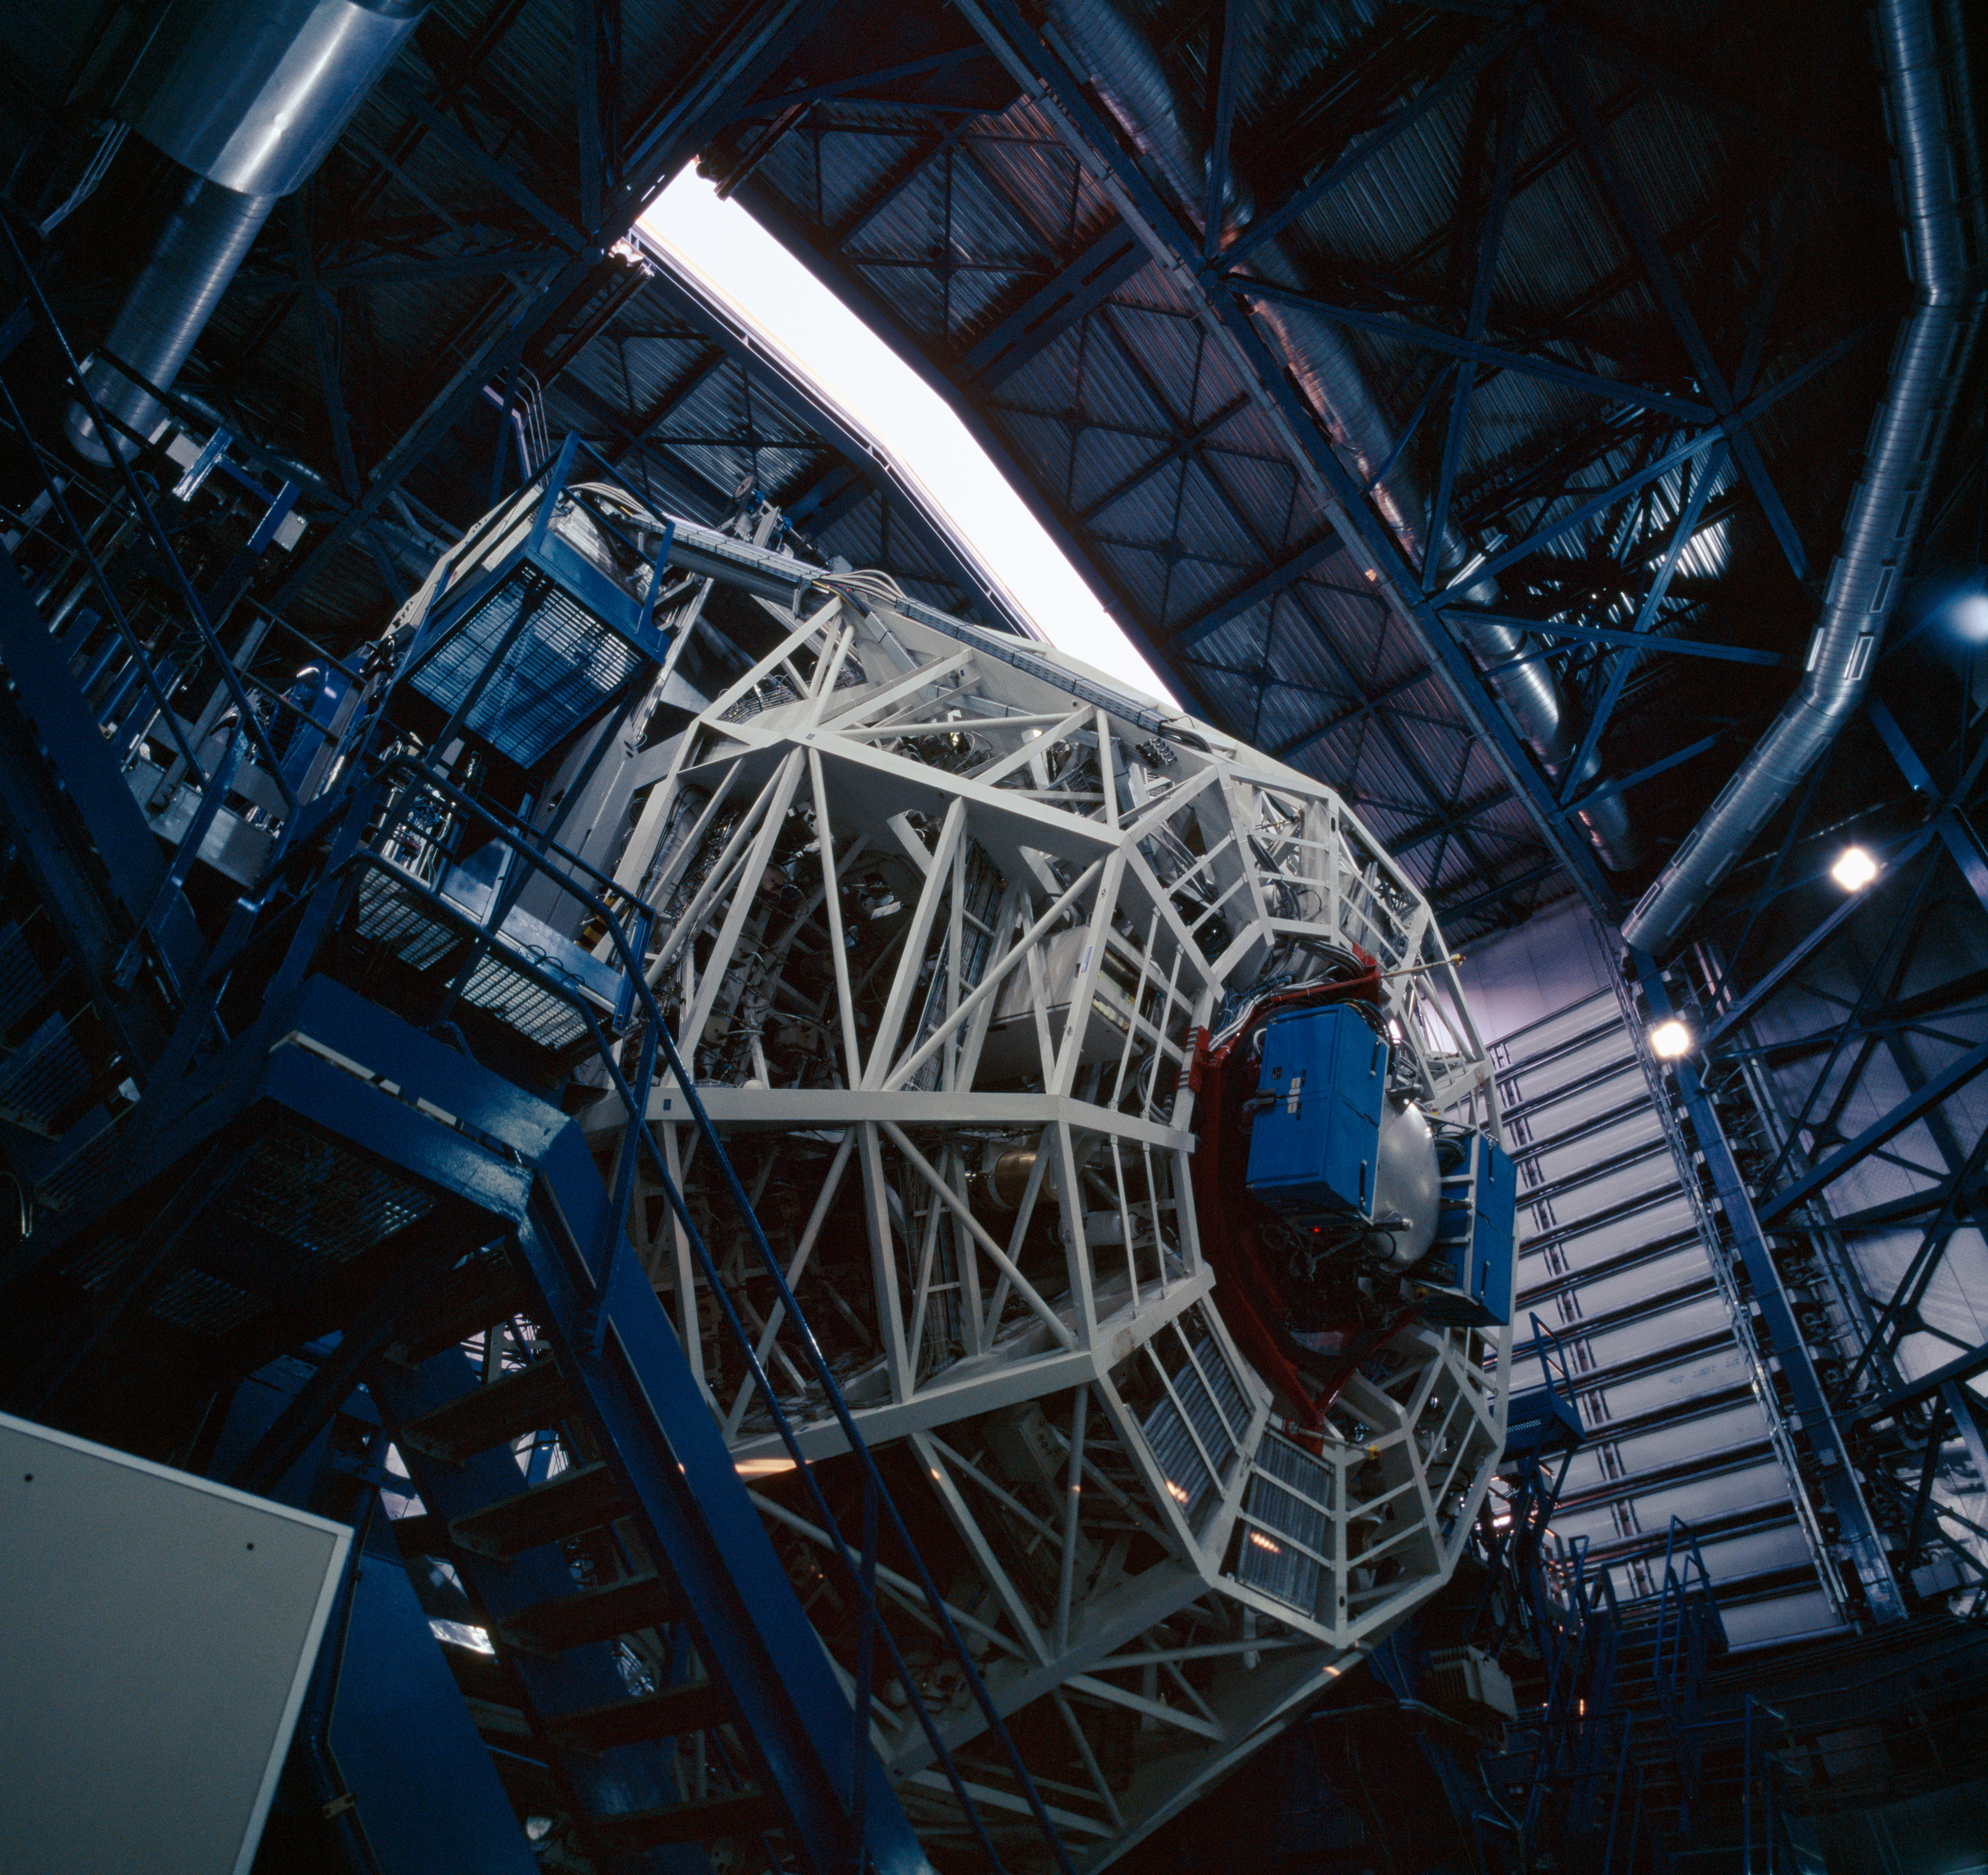

UT3-MELIPAL and VISIR

Every day, before the observations start, each telescope undergoes a complete start up during which each of its function is checked, like a plane before take off. Here, Melipal, the third Unit Telescope, has been moved to a very low altitude, revealing the cell holding its main mirror.

Credit: ESO